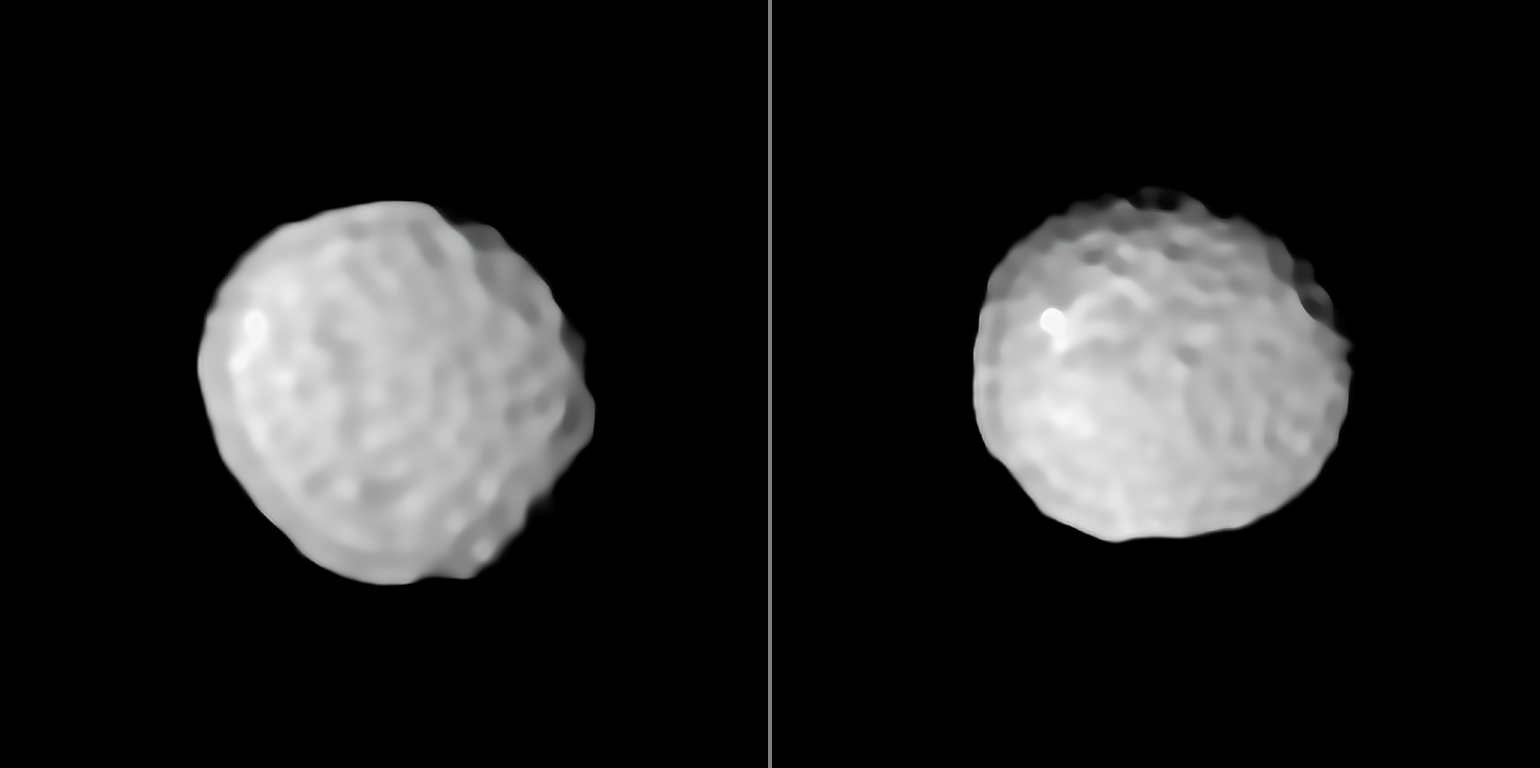

Golf Ball World

A new study led by Pierre Vernazza (Laboratoire d’Astrophysique de Marseille, France) conducted using ESO facilities has observed the asteroid Pallas for the first time at extremely high angular resolution. The asteroid could be successfully observed in such great detail thanks to the Adaptive-Optics (AO)-fed SPHERE imager on the Very Large Telescope (VLT).

German astronomer Heinrich Wilhelm Matthäus Olbers first discovered Pallas on 28 March 1802. Named for the Greek goddess Pallas Athene, the asteroid — along with many other asteroids discovered in the 19th century — was initially classified as a planet. As time passed and technology improved, Pallas was later reclassified as an asteroid. Today it is famous for being the third-largest asteroid in the Solar System, with an average diameter of 512 km.

Although Pallas is the largest known asteroid in the Solar System after Ceres and Vesta, it is the only one of these large asteroids that has not been visited by a spacecraft. This is due to its orbit, which has an unusually high inclination to the plane of the Earth’s orbit — which means it is particularly challenging to land a spacecraft on.

These new images show that the surface of Pallas displays very interesting topographic features suggesting a violent collisional history. Numerous large craters are found in both hemispheres of Pallas, forming a surface resembling a golf ball. The two distinct large impact basins on its surface could also be related to a family-forming impact — a collision which caused an original object to fracture into several separate bodies. The bright spot which appears in the southern hemisphere of Pallas (right image) is also very reminiscent of the salt deposits on Ceres.

Credit: ESO/M. Marsset et al./MISTRAL algorithm (ONERA/CNRS)